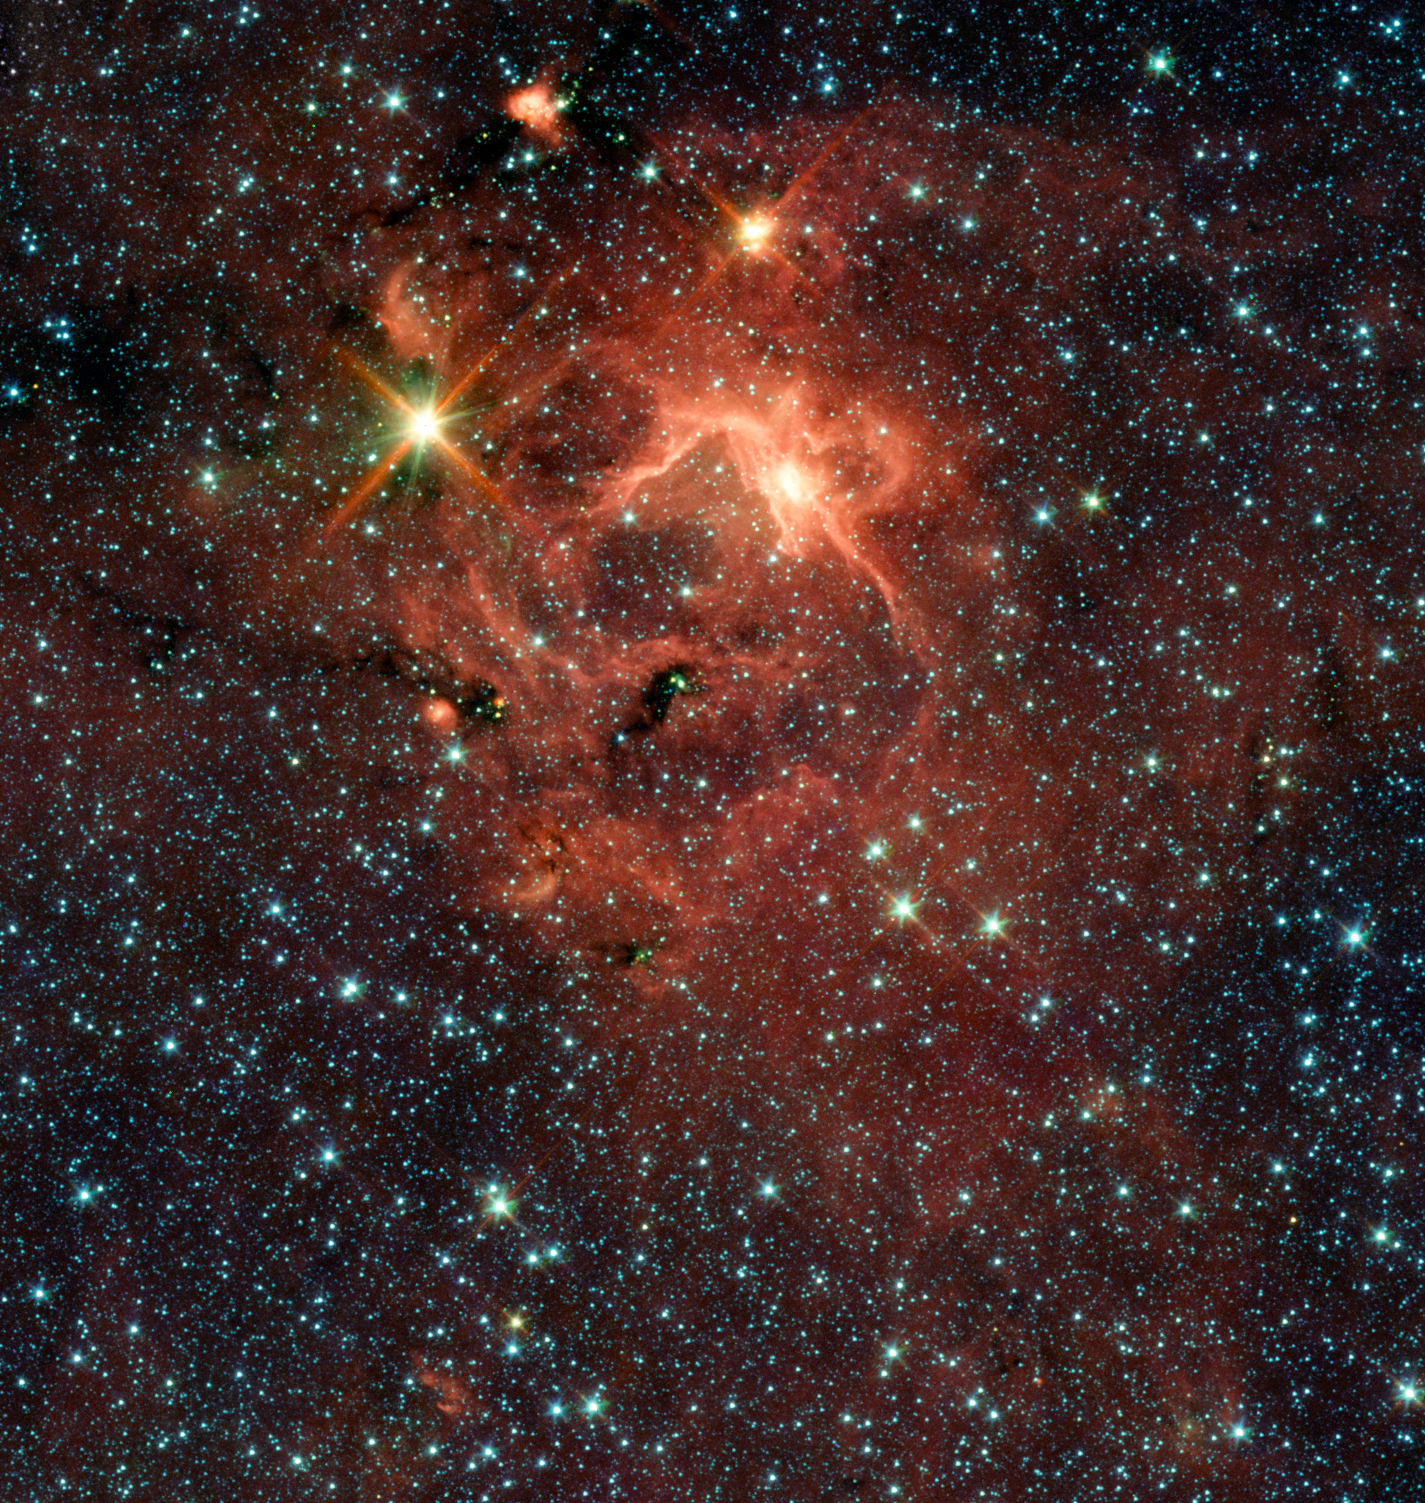

IRAS 13481-6124 and its cradle

The object IRAS 13481-6124 (the bright "star" upper left), which consists of a young central star, about twenty times the mass of our Sun and five times its radius, surrounded by its pre-natal cocoon, is the first massive baby star for which astronomers could obtain an image of a dusty disc closely encircling it, providing direct evidence that massive stars do form in the same way as their smaller brethren — and closing an enduring debate.

From archival images obtained by the NASA Spitzer Space Telescope (seen here) as well as from observations done with the APEX 12-metre sub-millimetre telescope, astronomers discovered the presence of a jet, hinting at the presence of a disc. This was then confirmed by observations made with the ESO Very Large Telescope Interferometer.

Credit: ESO/Spitzer/NASA/JPL/S. Kraus